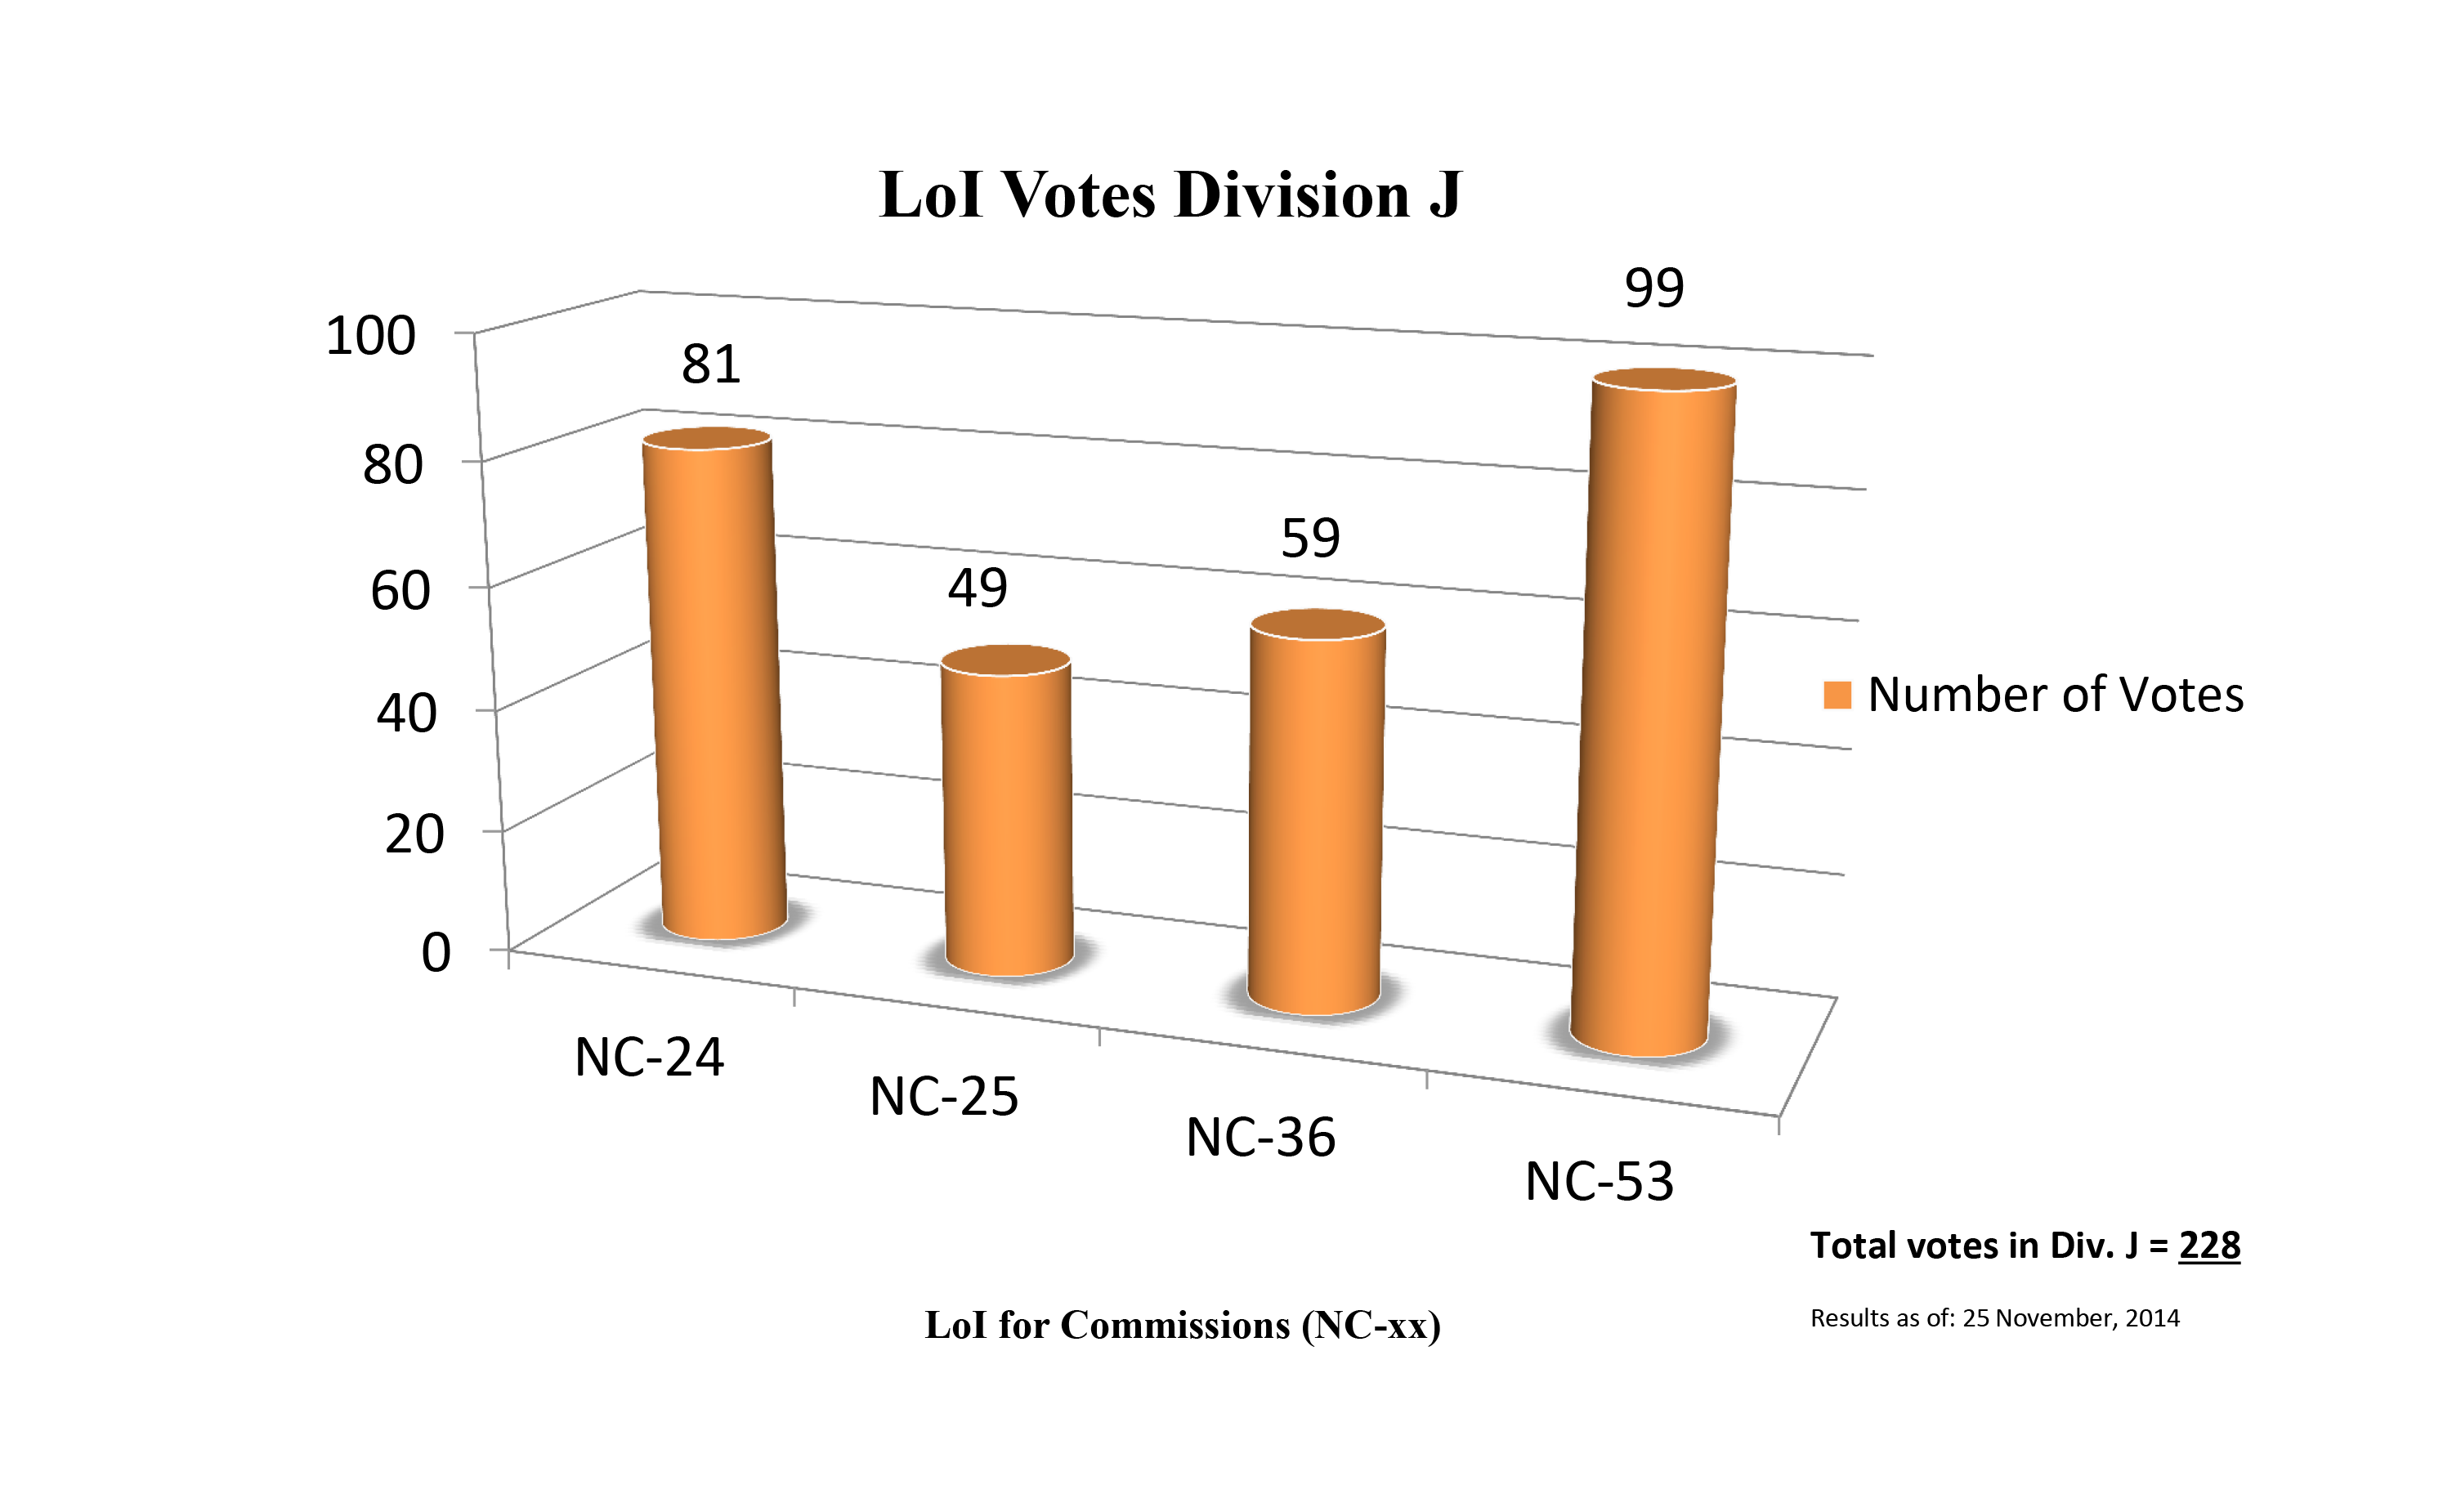

Division J Commission Reform votes (first results)

The graph presents the first results sorted by Division. Proposed Commissions may appear in more than one Division, if the proposers have requested the Cross-Division status. Only the Primary Division has been taken into account for the Inter-Division status. The final results will be presented in January 2015.

Division J: Galaxies & Cosmology
NC-24: Galaxy Spectral Energy Distributions
NC-25: Intergalactic Medium
NC-36: Gravitational Lensing
NC-53: BH & Evolution of Galaxies

Credit: IAU